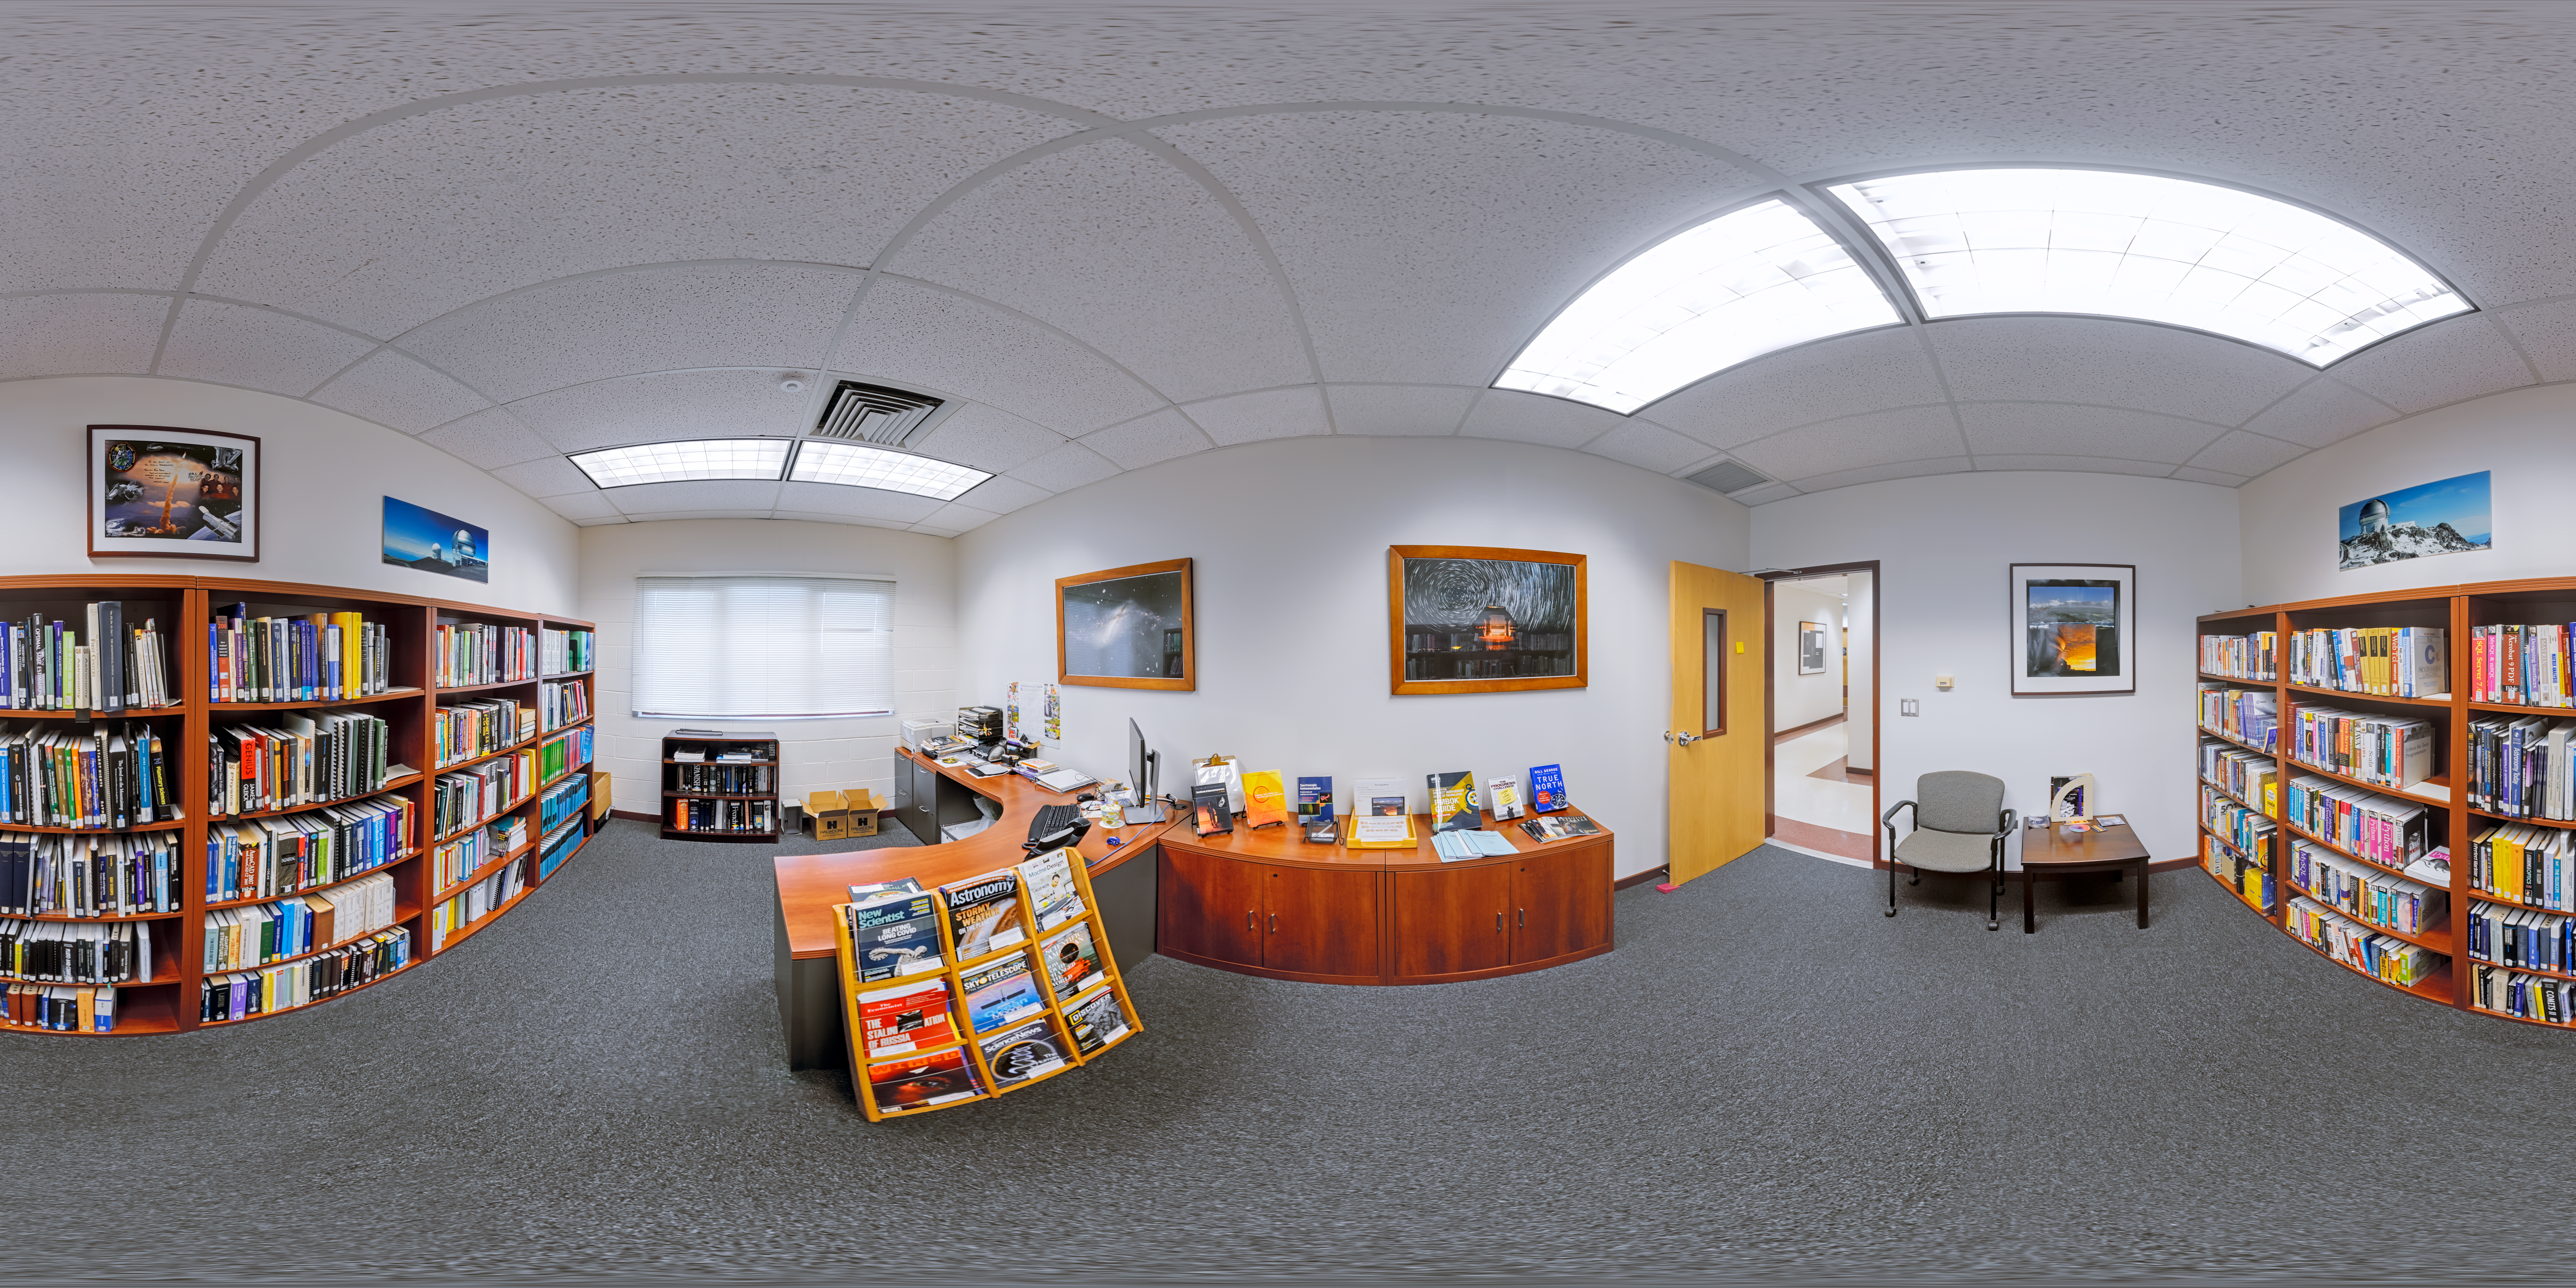

Hilo Base Library 360 Panorama

A 360 panorama of the library at Gemini North Hilo Base Facility in Hilo, Hawai‘i.

Credit: International Gemini Observatory/NOIRLab/NSF/AURA/P. Horálek